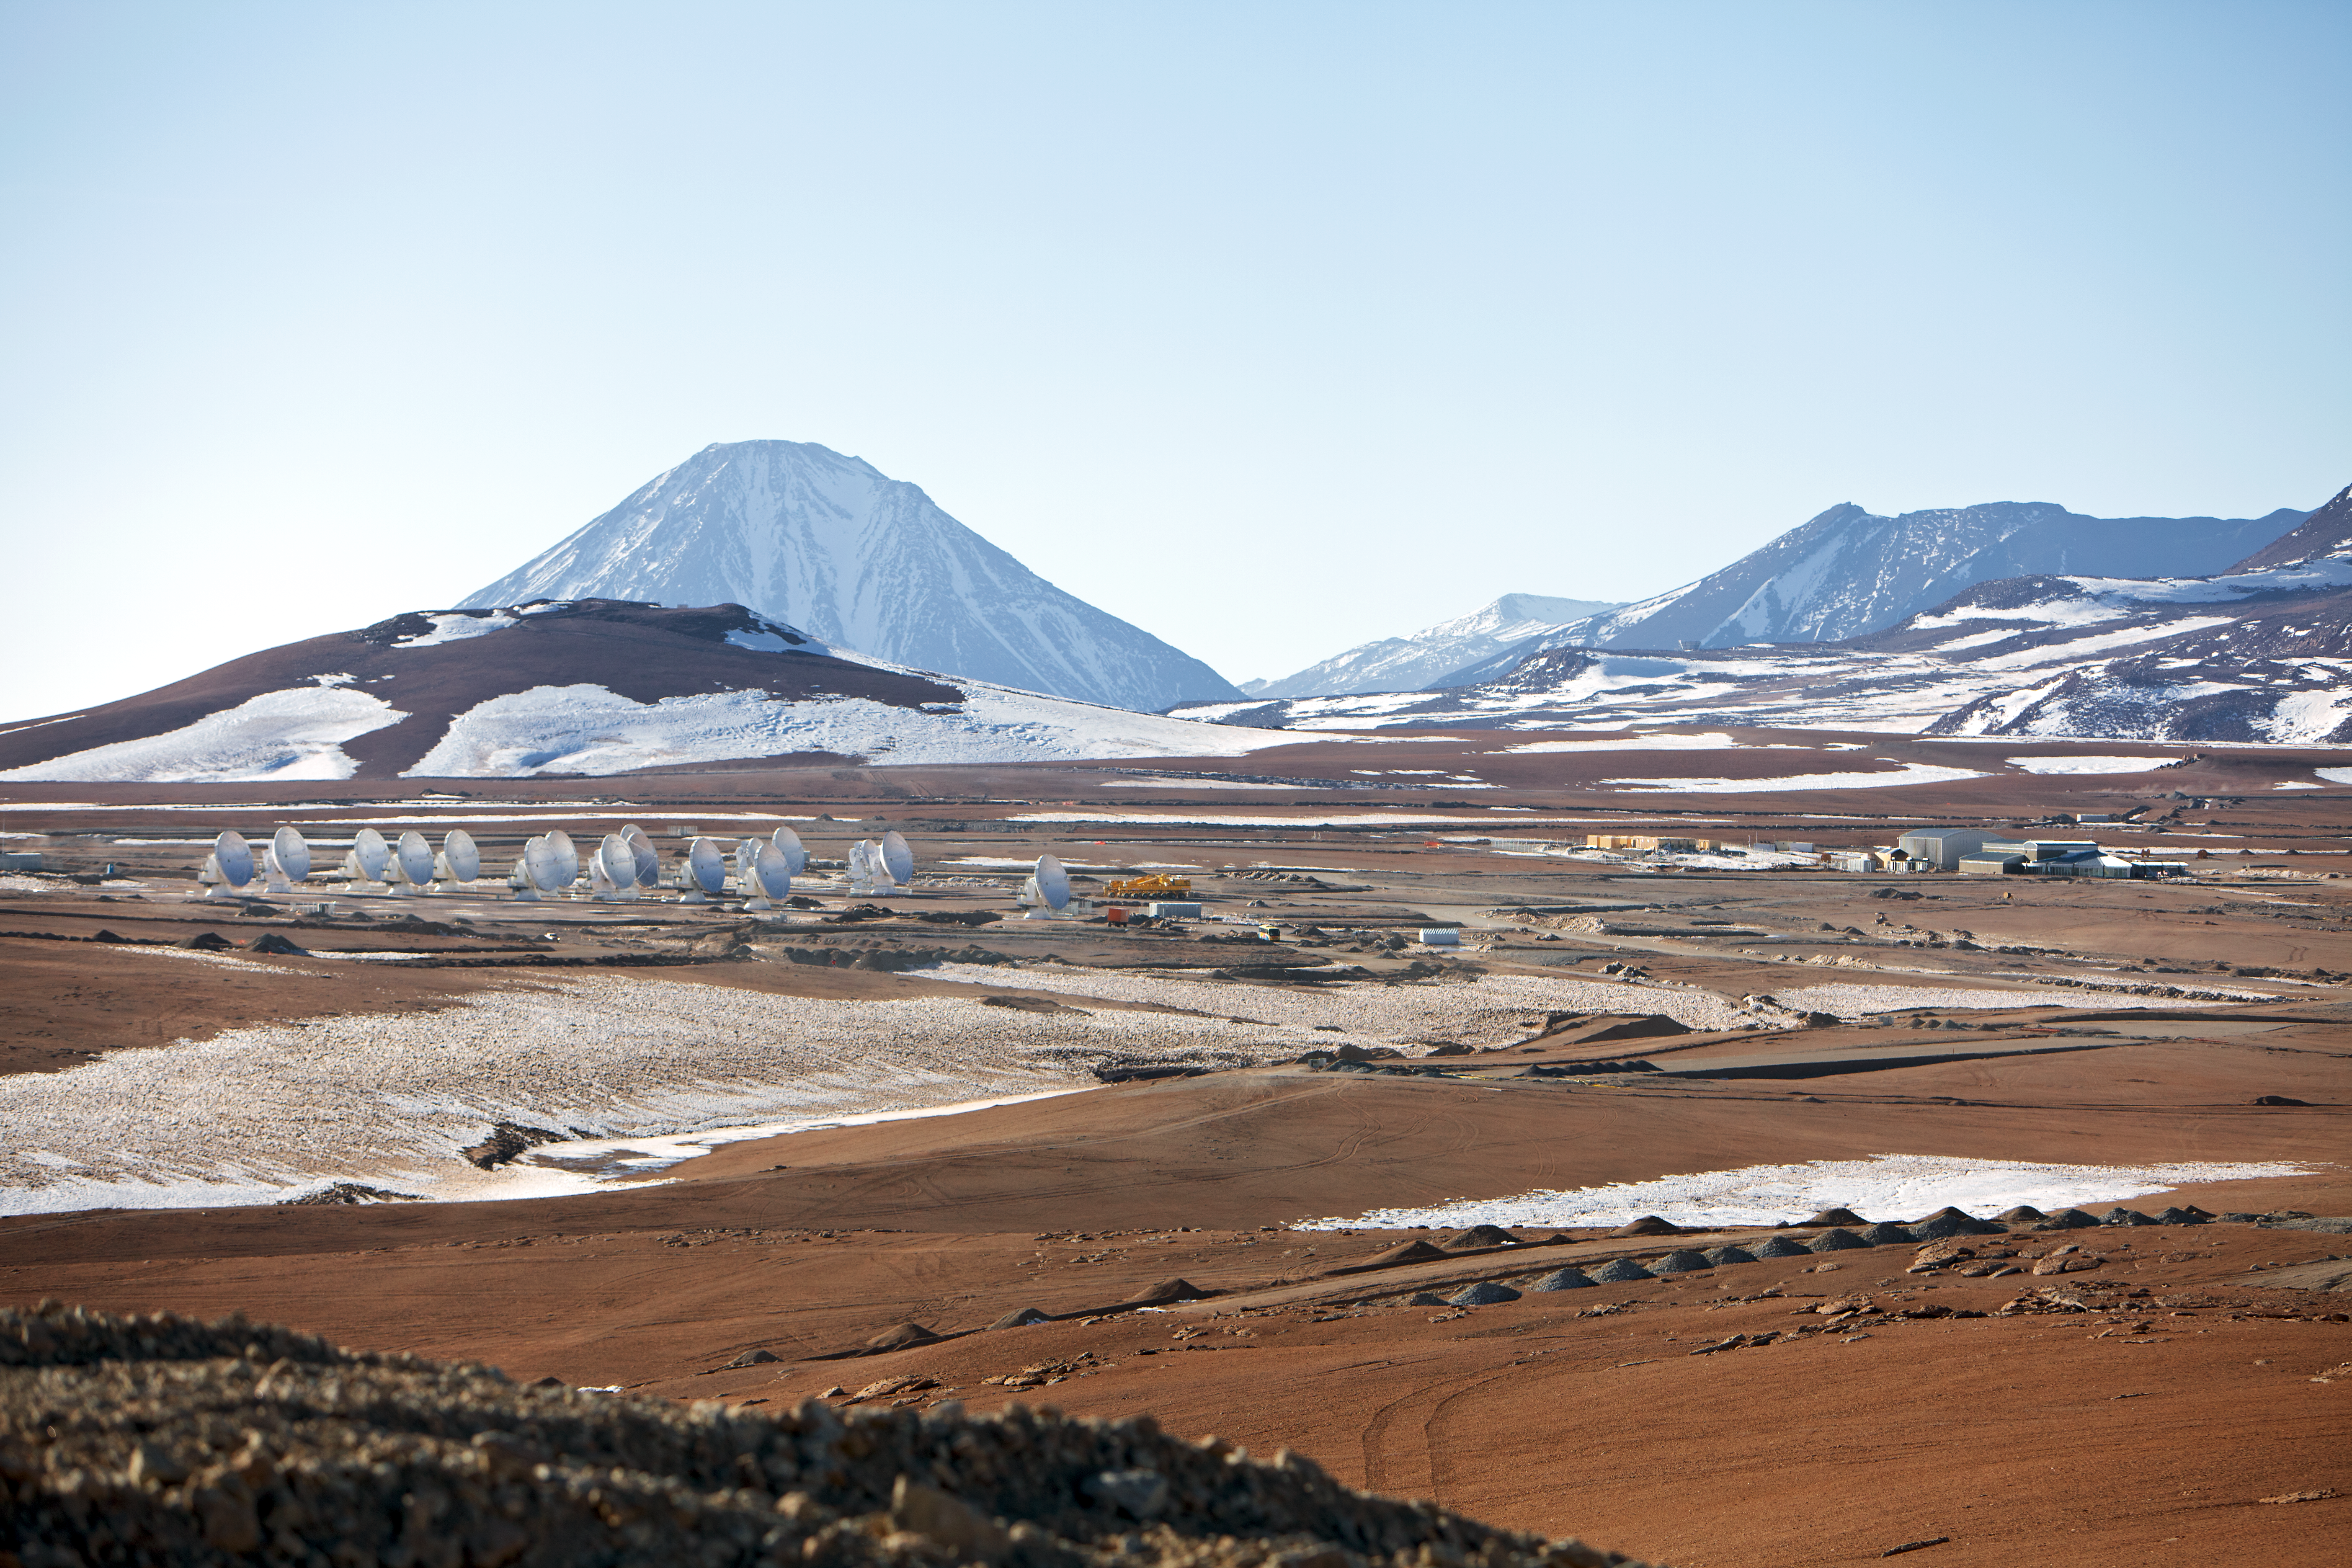

ALMA antennas

A collection of ALMA antennas at the Chajnantor Plateau site high in the Atacama Desert.

Credit: ESO